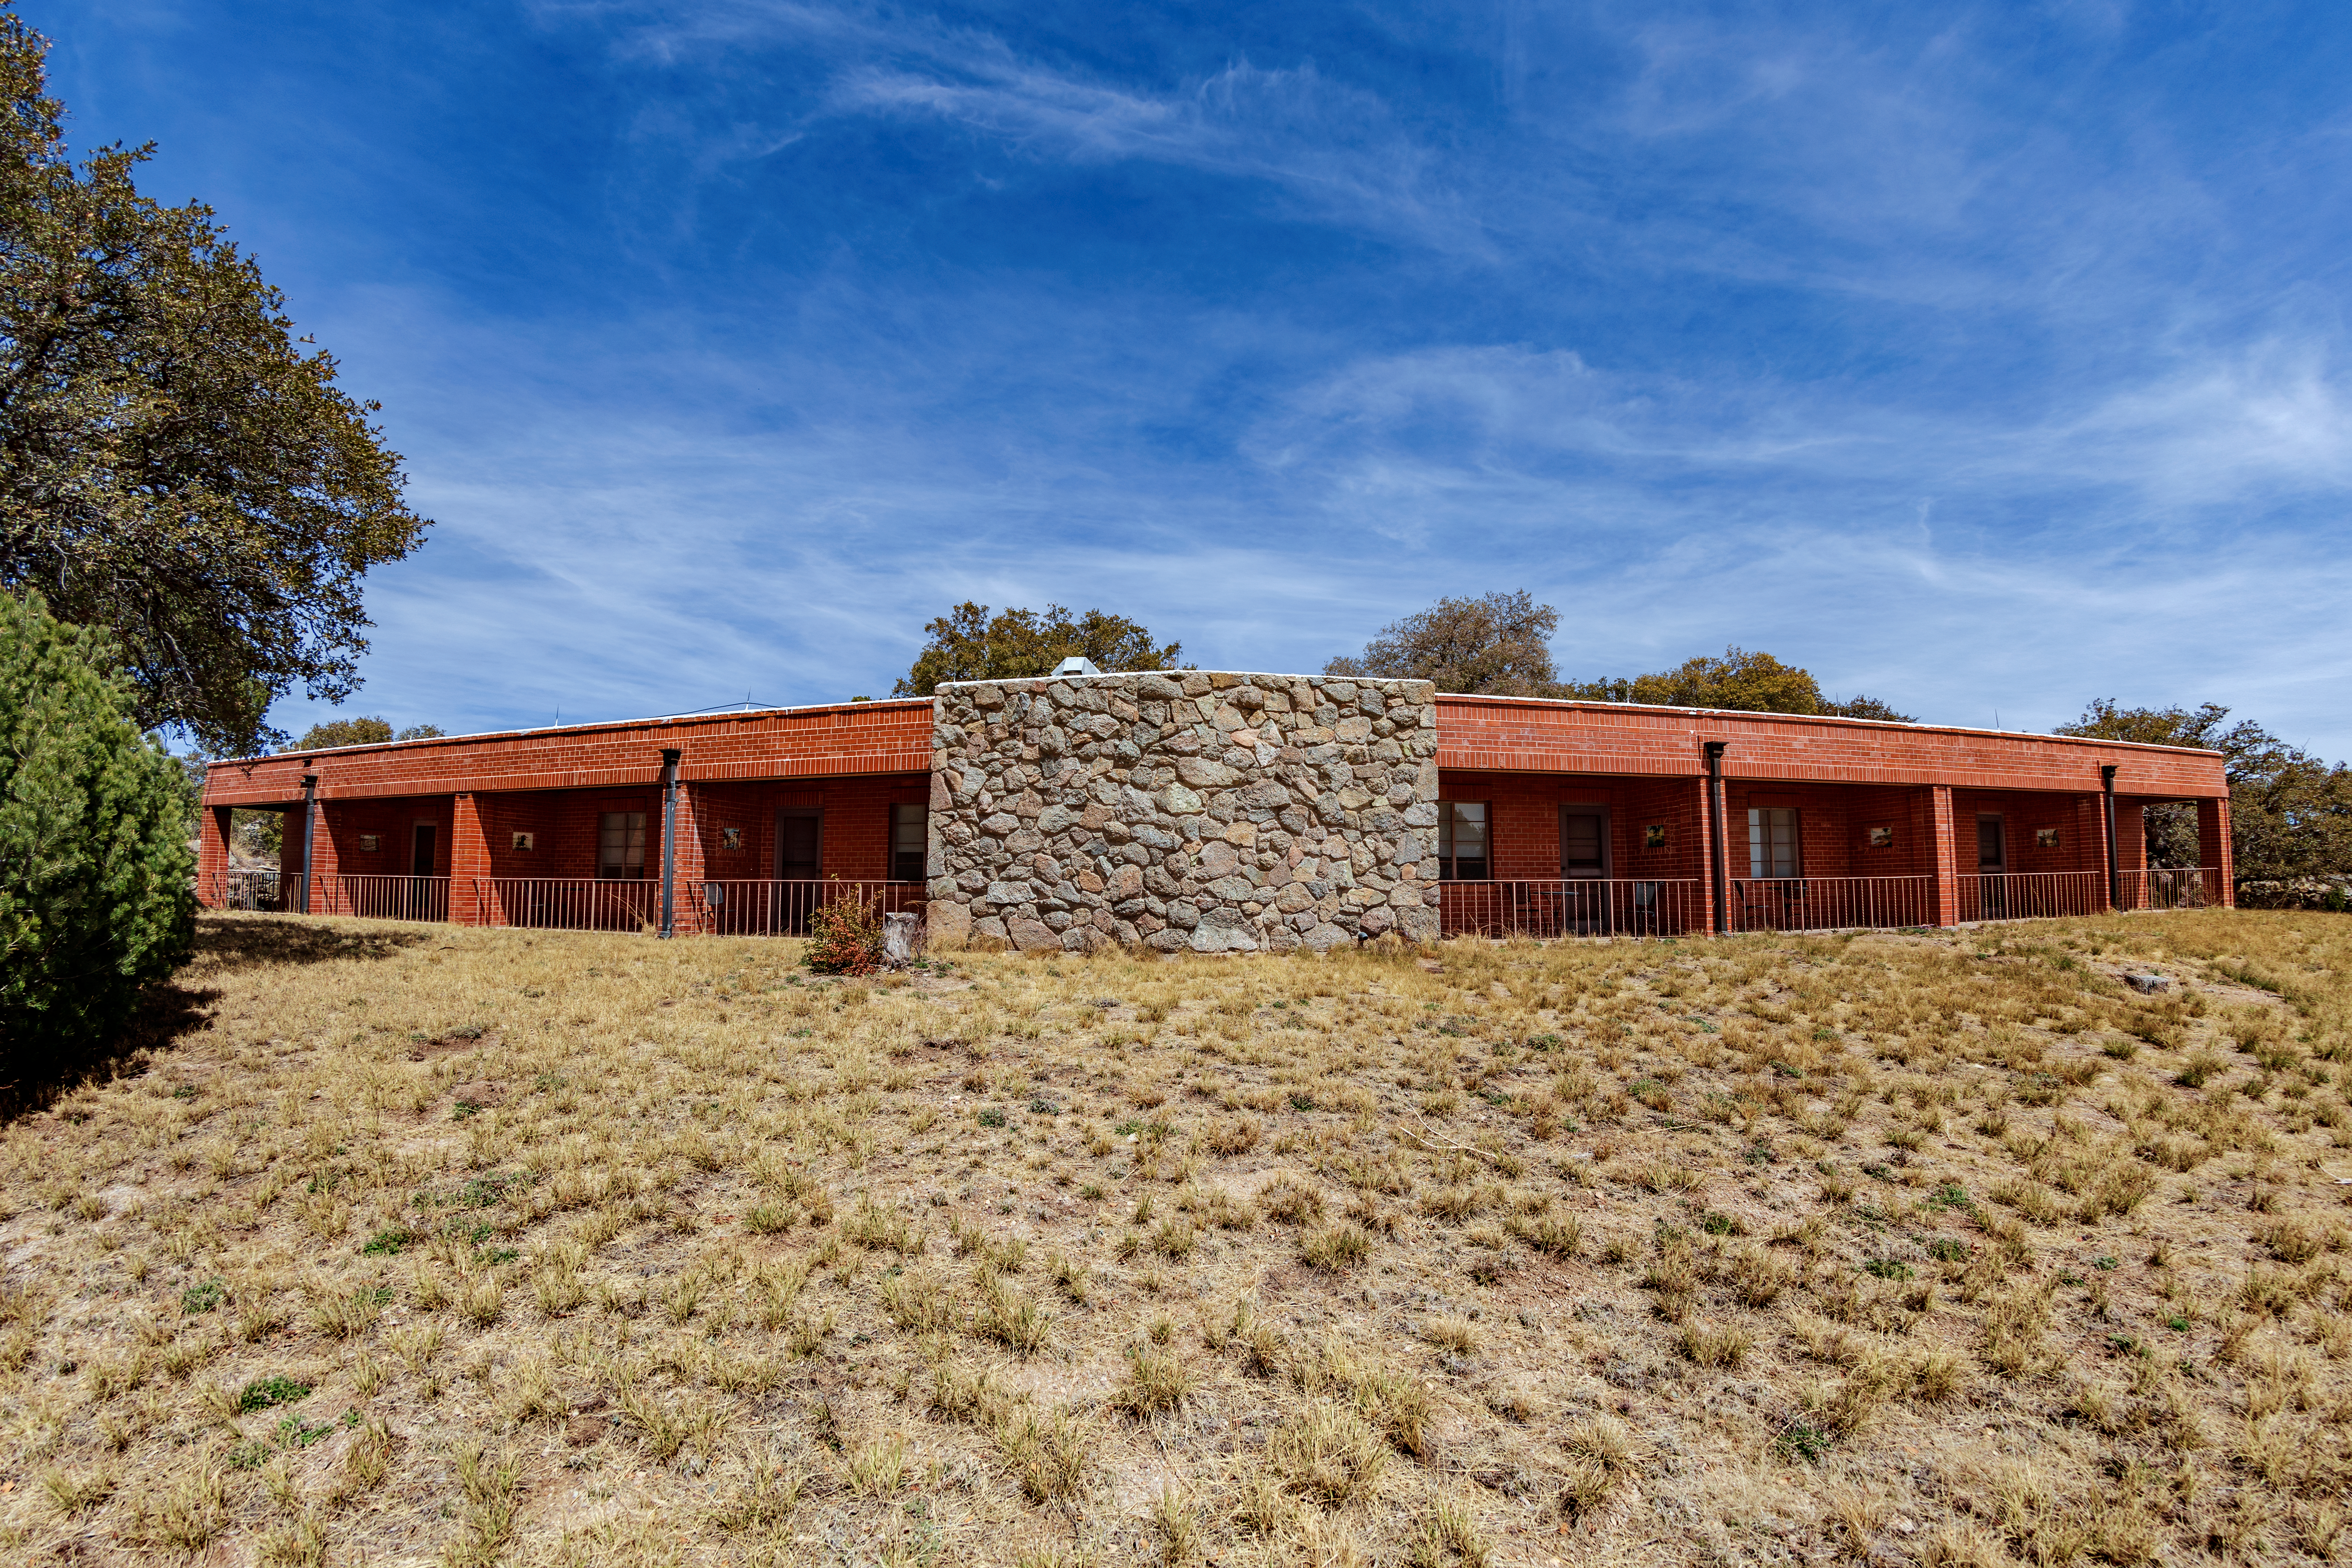

Kitt Peak National Observatory Dormitory 2

Dormitory 2 at Kitt Peak National Observatory (KPNO), a Program of NSF NOIRLab.

Credit: KPNO/NOIRLab/NSF/AURA/T. Matsopoulos